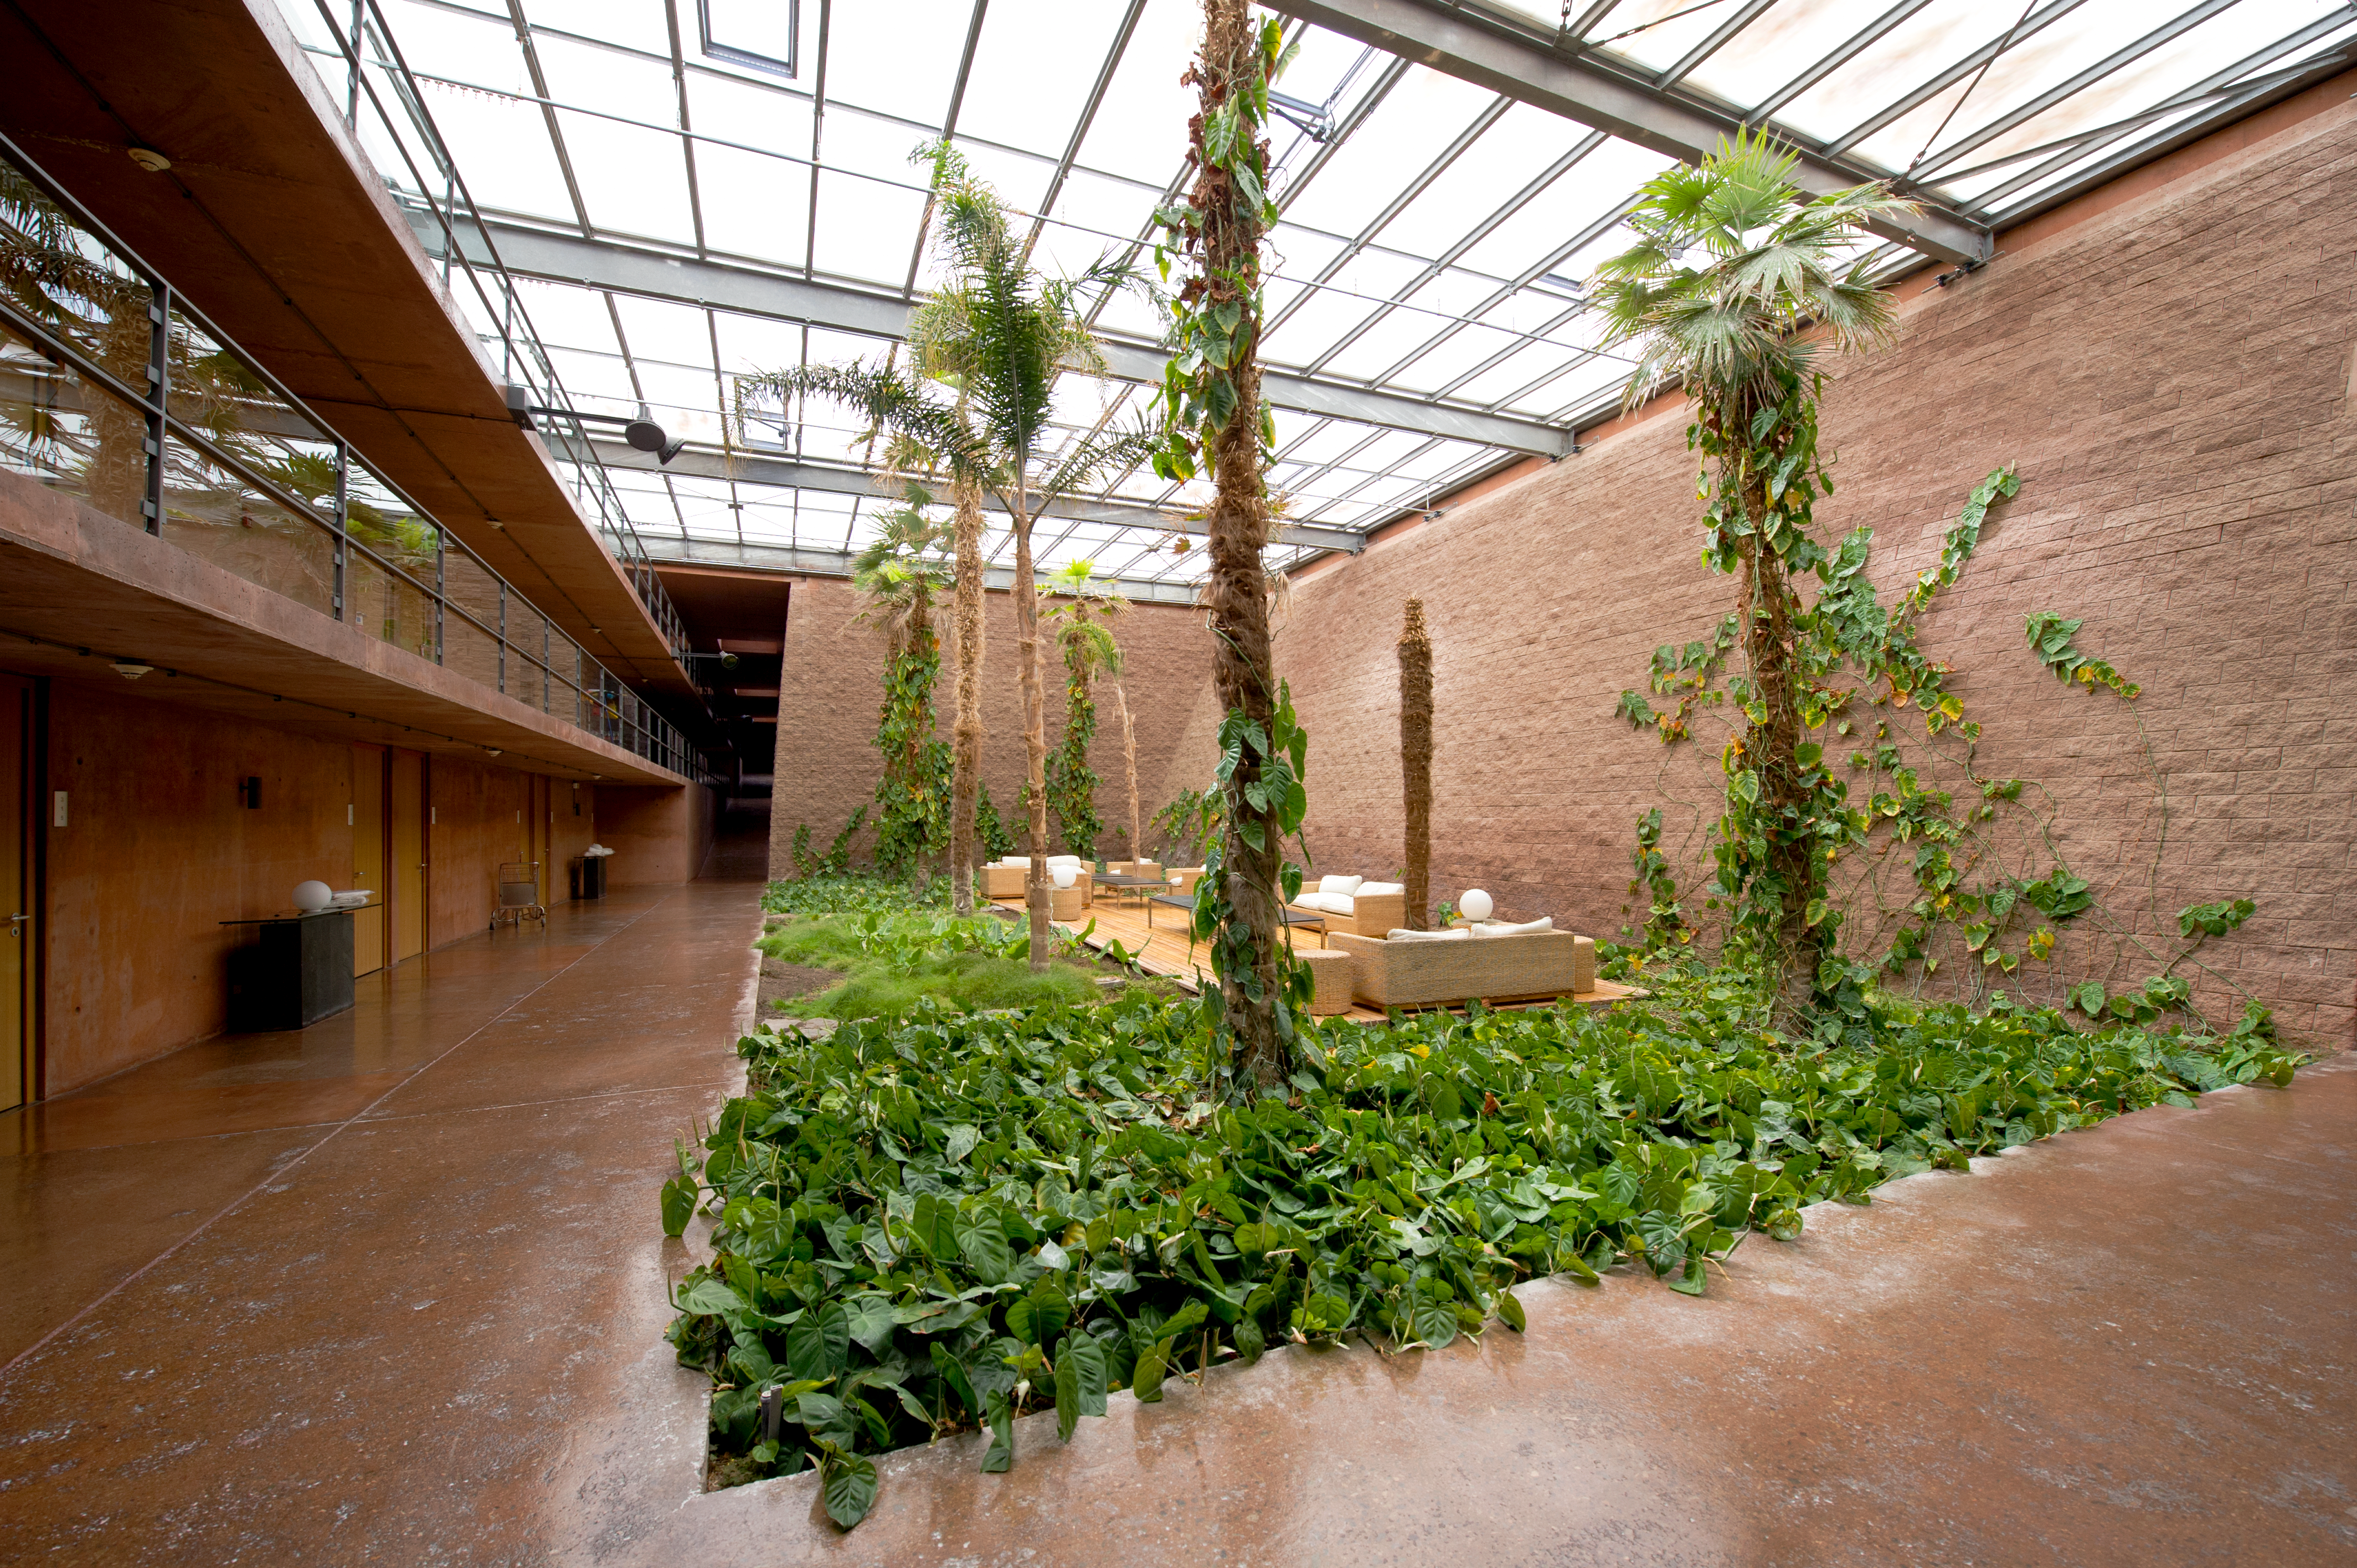

Green shoots in a desert

The Paranal Residencia has become a symbol of innovative architecture in its own right, an impressively elegant and utilitarian counterpart to the VLT high-tech facilities poised some two hundred meters above, on the top of the mountain.

Credit: ESO/C. Malin